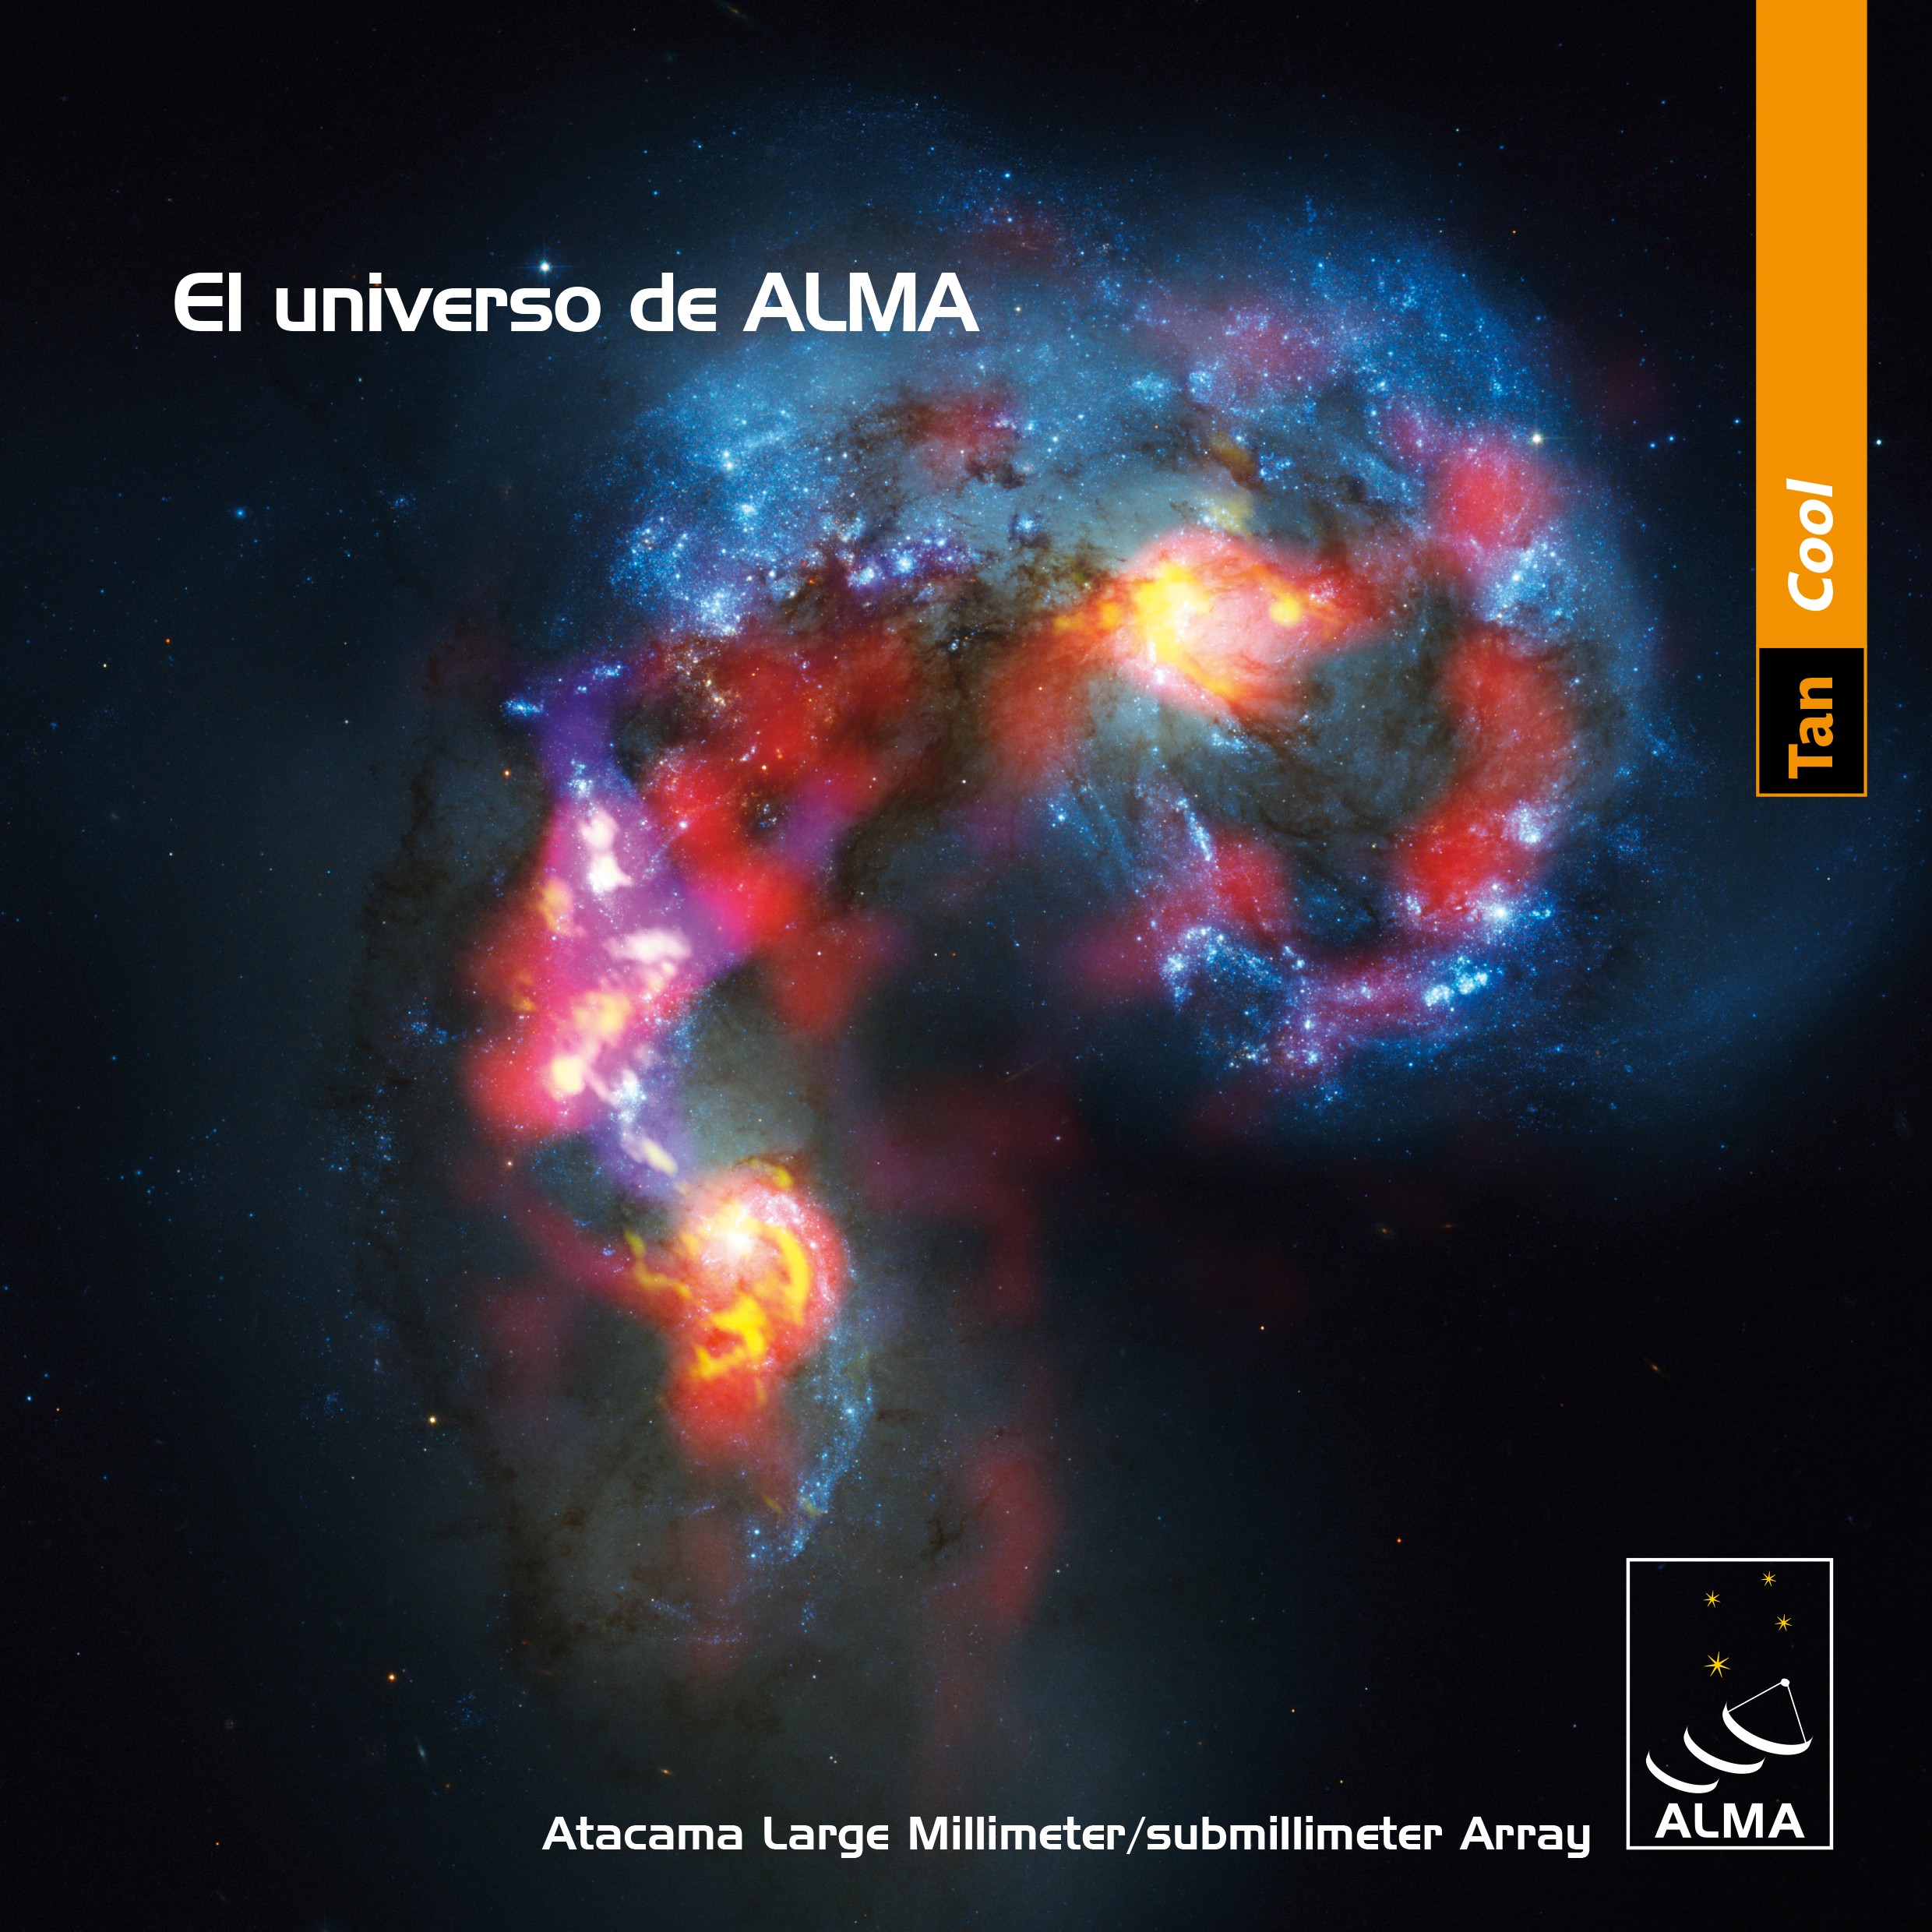

Cover of brochure El universo de ALMA

The cover of of the brochure El universo de ALMA. The brochure is available to view and download in both English and Spanish.

Credit: ALMA (ESO/NAOJ/NRAO)